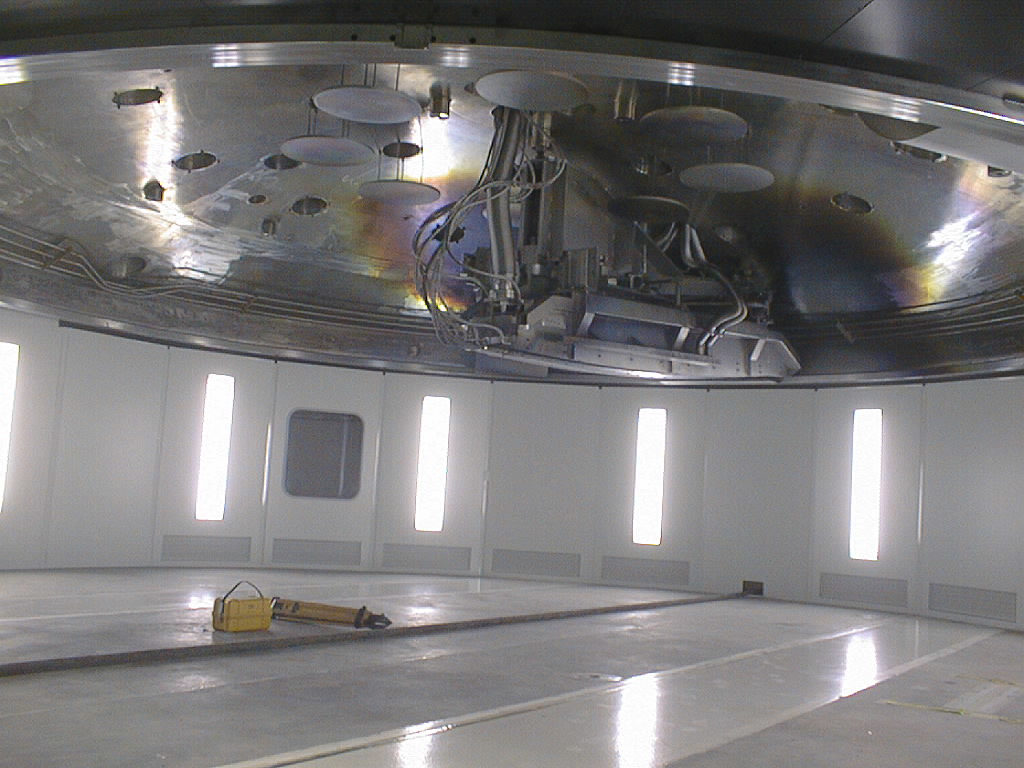

Preparations for VLT UT1 first light

Final preparations being carried out in the week before the VLT UT1 First Light. Following successful optical alignment tests, the 8.2-m primary mirror was removed from the first Unit Telescope (UT1) to be coated with an aluminium layer. This image shows The top half of the coating vessel with the magnetron installed. (Photo obtained on May 16, 1998).

Credit: ESO